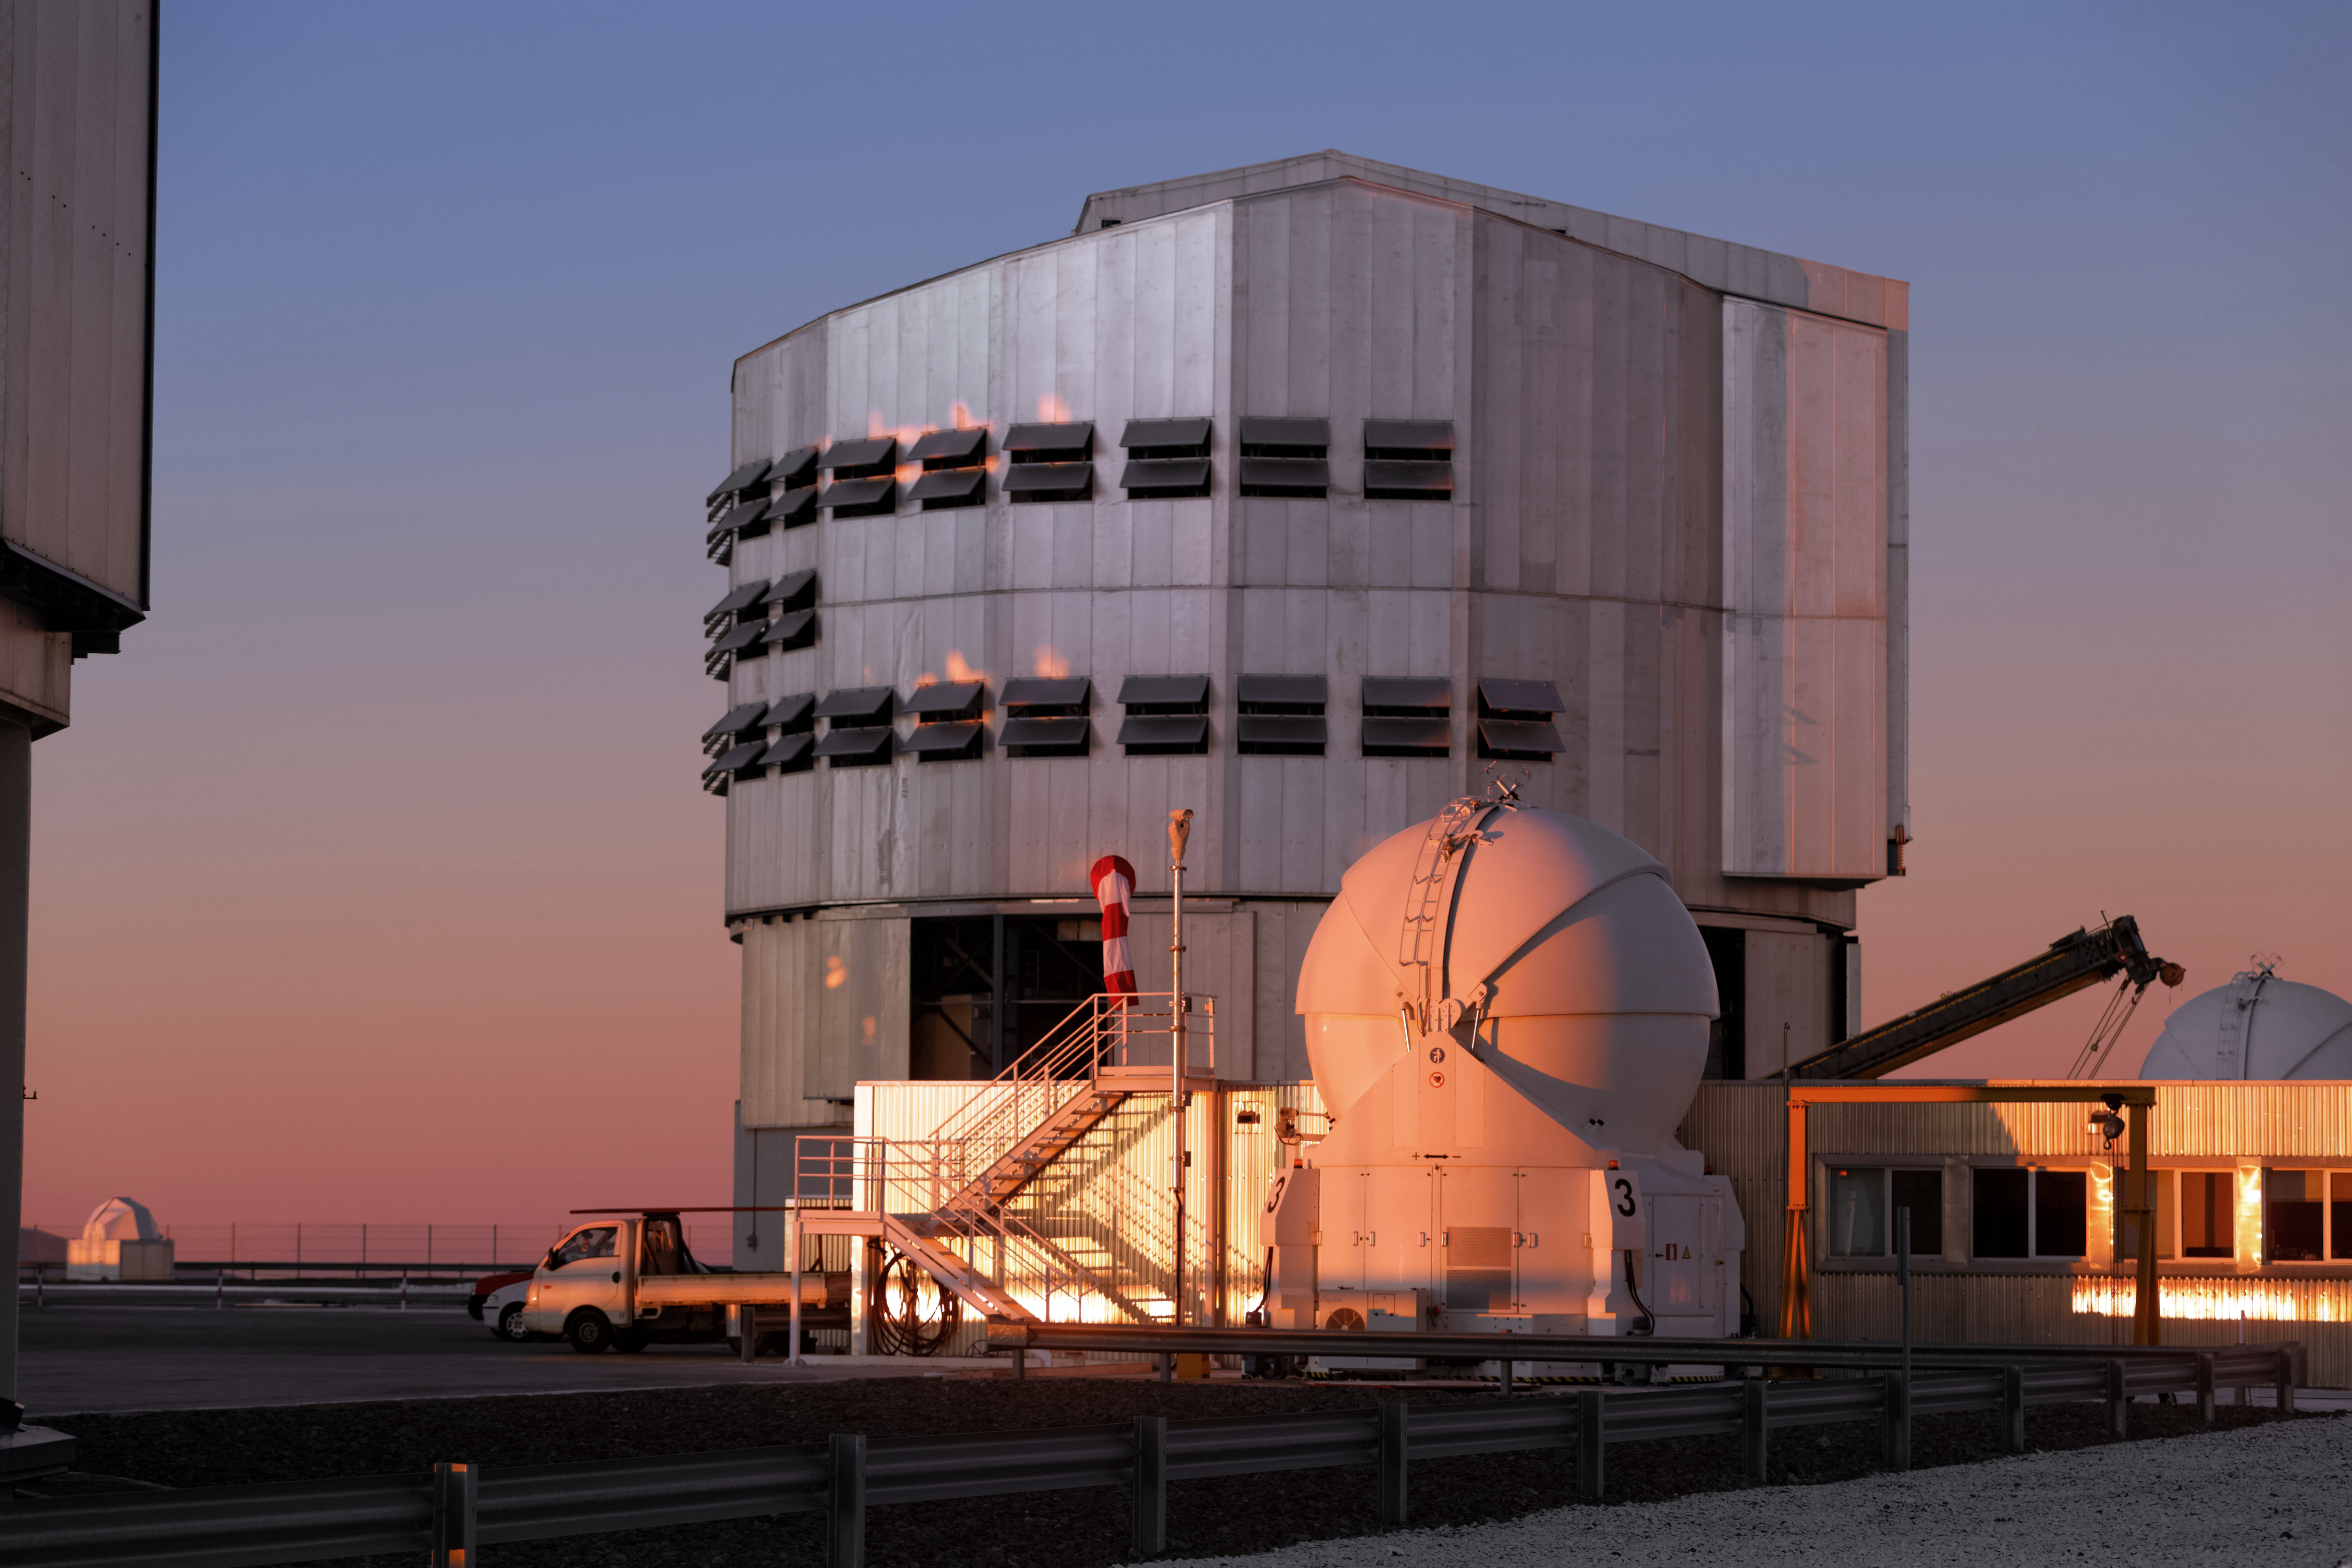

Towering telescopes

A 8.2-metre VLT Unit Telescope towers over a 1.8-metre Auxiliary Telescope in this spectacular sunset shot from the Paranal Observatory in northern Chile.

The enclosure for each Unit Telescope is 25-metres high, approximately the same height as an eight-story building.

Credit: Jean-Marc Lecleire/PNA/ESO